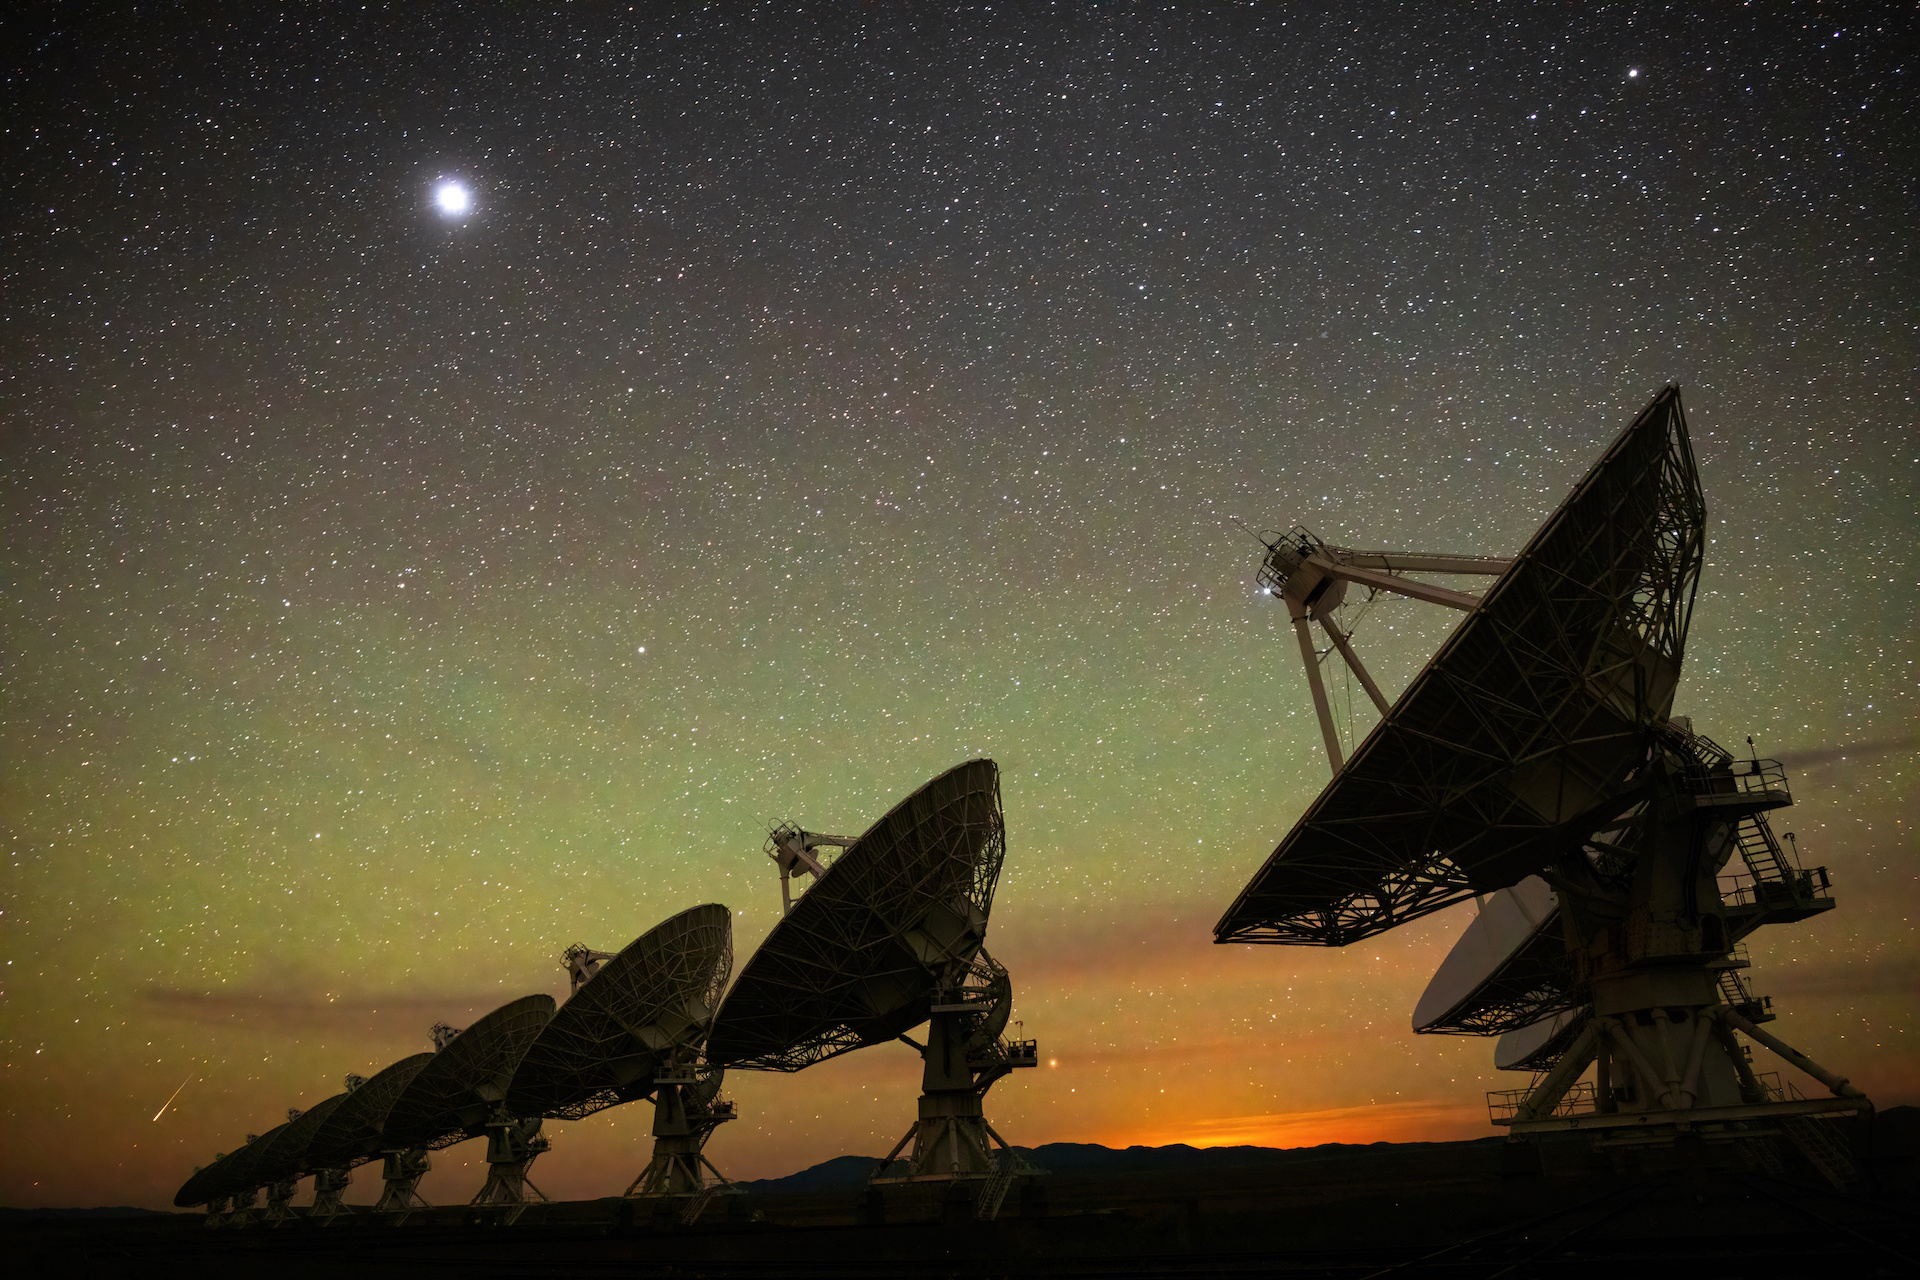

VLA Dishes Airglow

Photo taken by Bettymaya Foott as part of an astrophotography project with the National Radio Astronomy Observatory and the Very Large Array (VLA).

Credit: Bettymaya Foott, NRAO/AUI/NSF